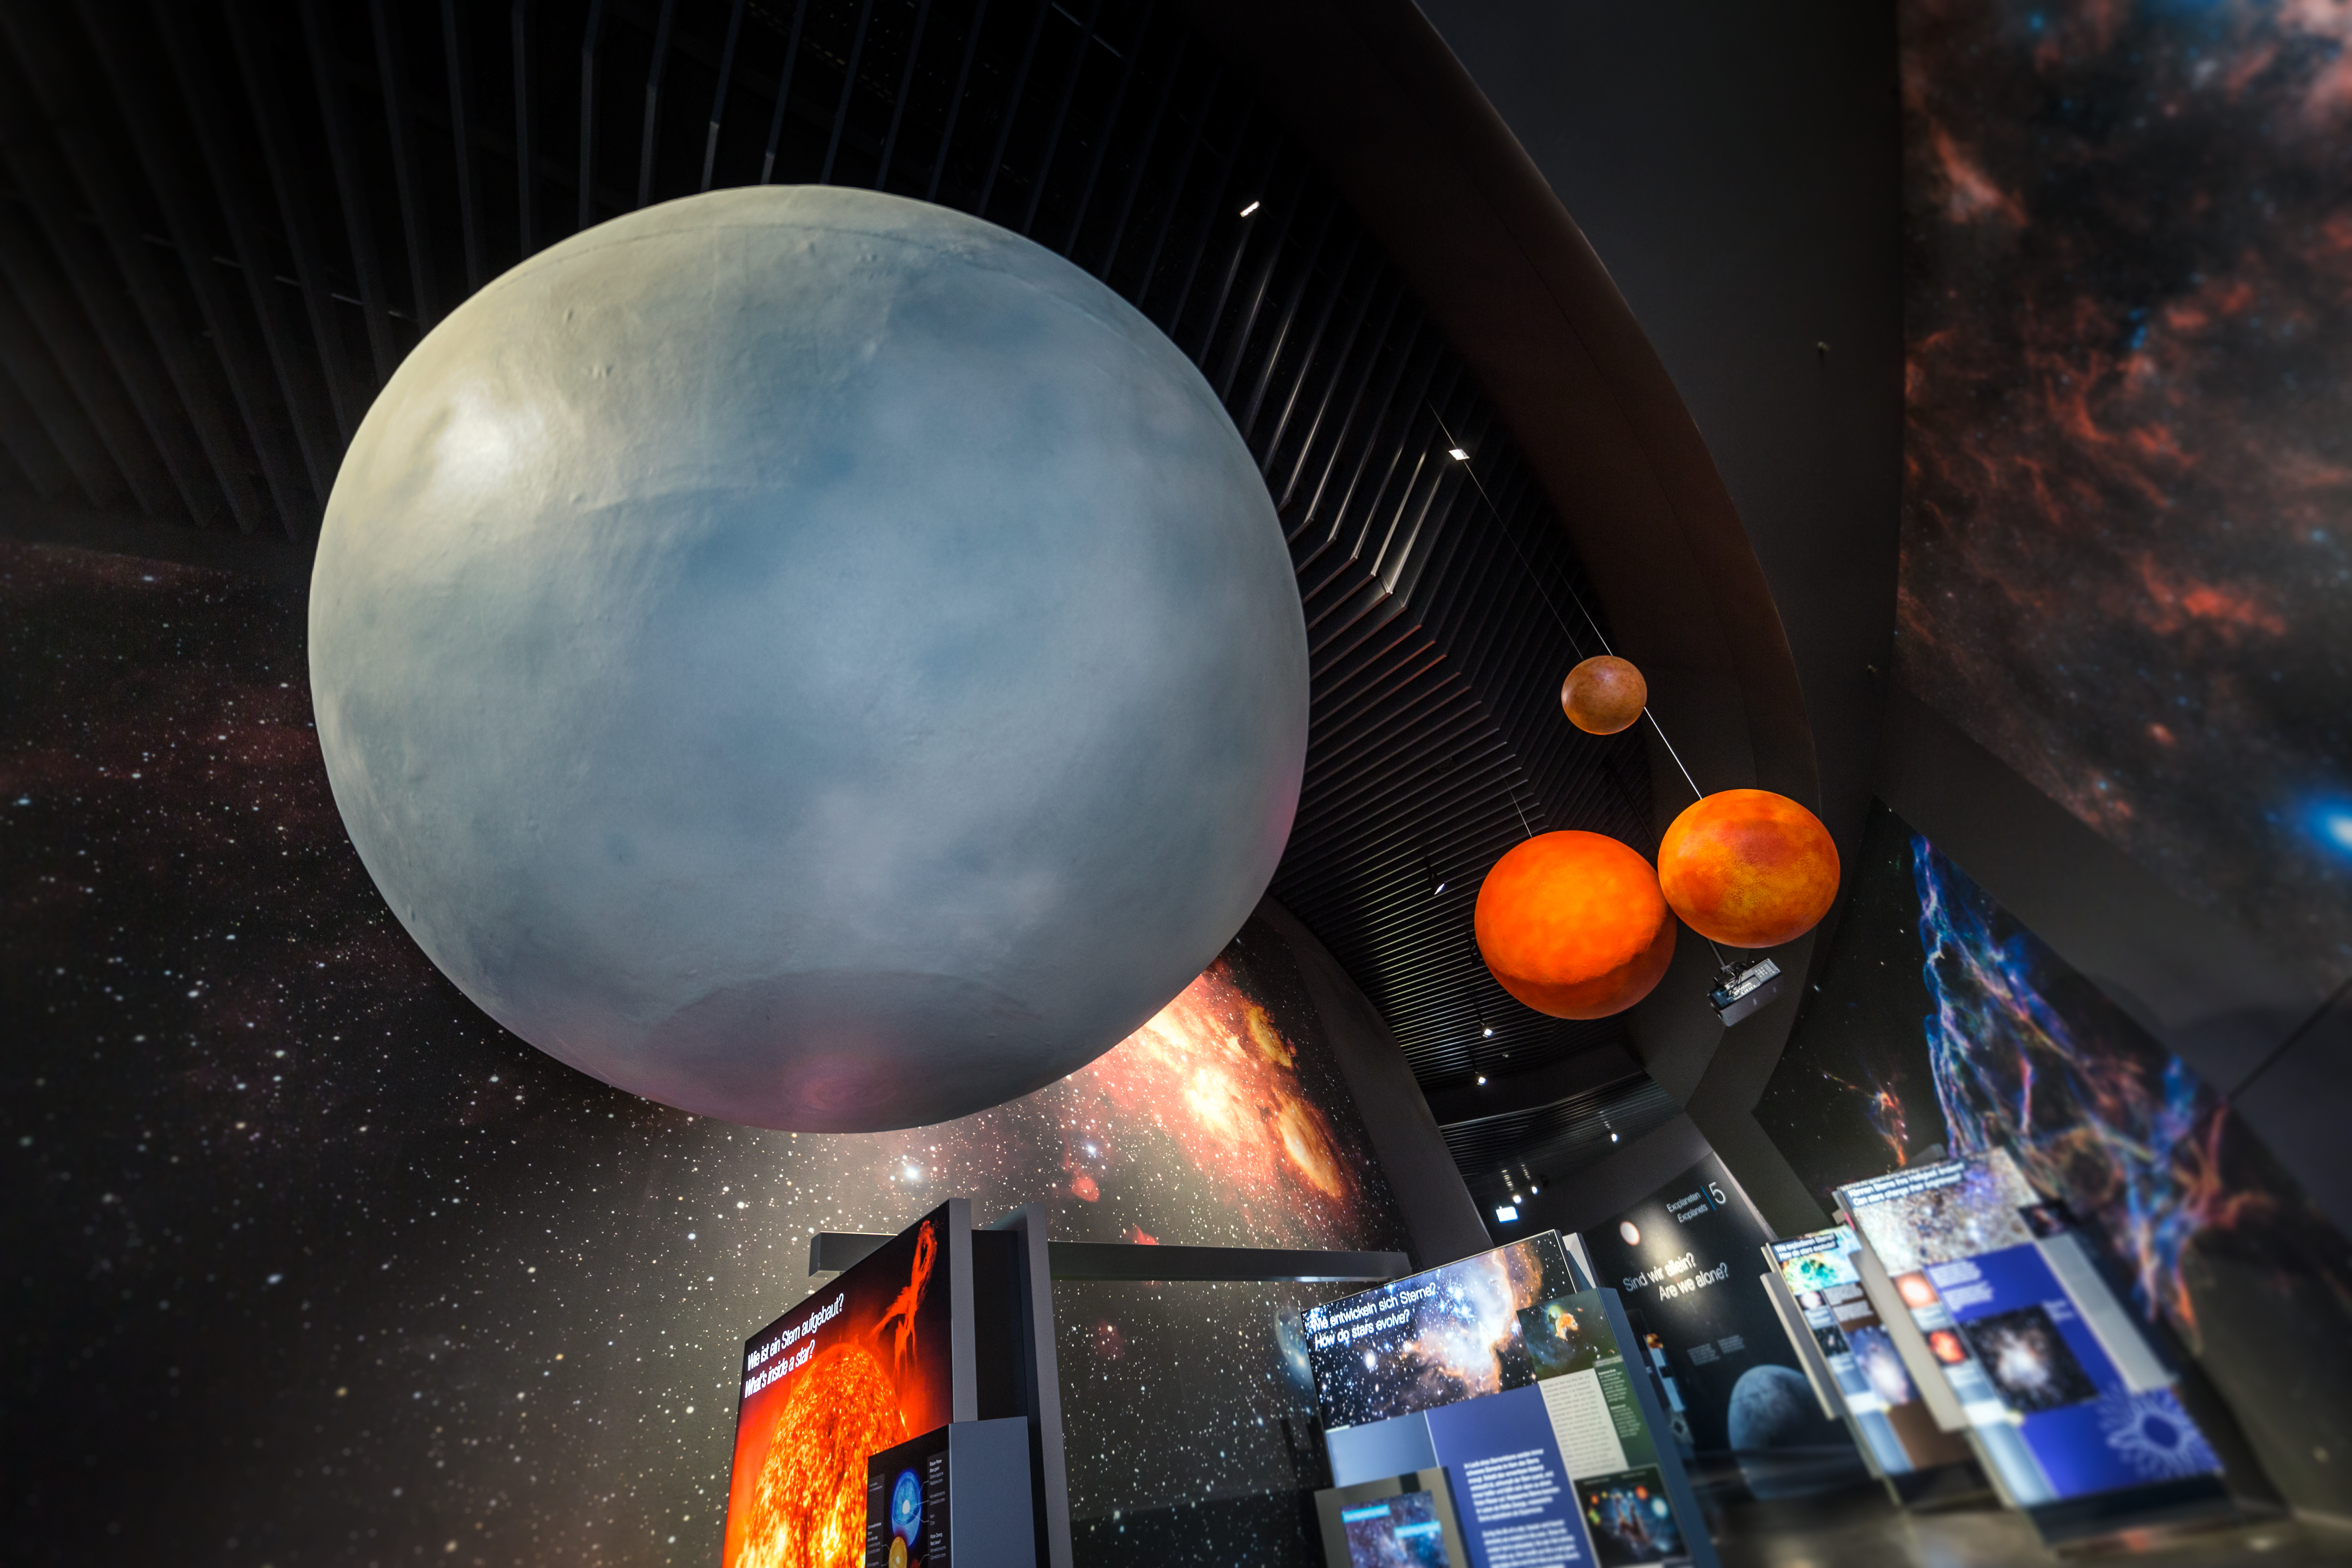

Stars are overhead

Stars are hanging overhead in the exhibit at the ESO Supernova Planetarium & Visitor Centre. These models are designed to give the visitor an idea of the varying sizes that stars can have. The models are part of the exhibition The Living Universe which covers the topic of life in the Universe in the broadest sense.

Credit: ESO/P. Horálek